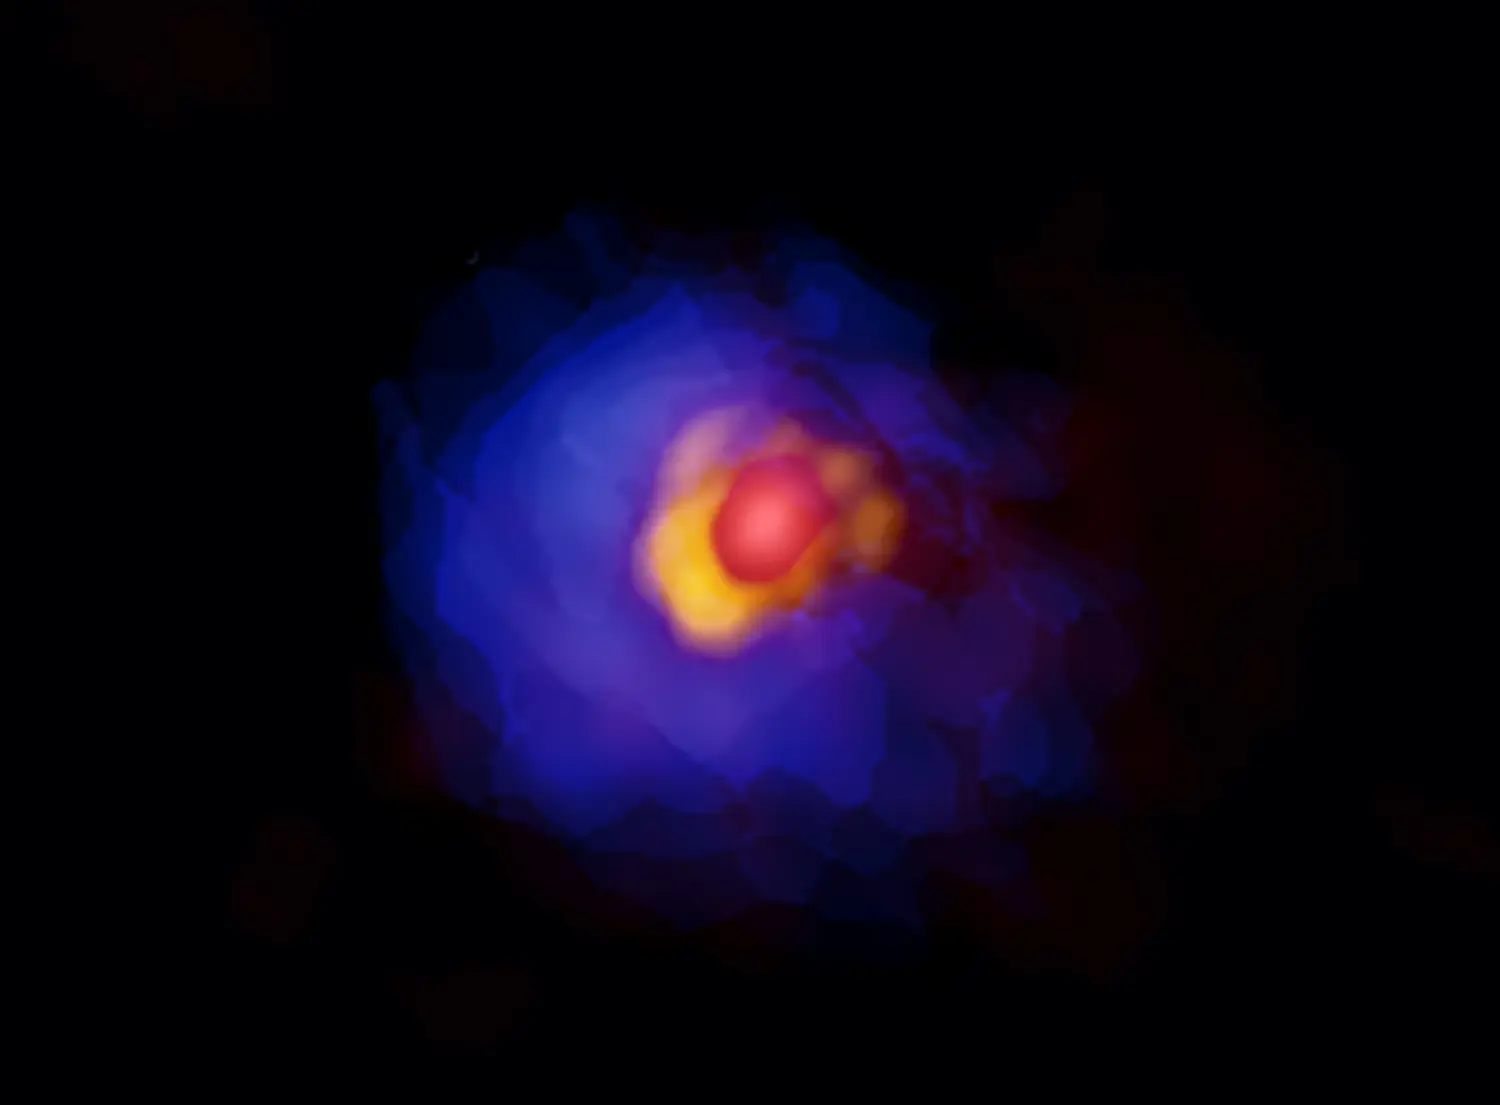

Massive Stars Grow Same Way as Light Stars

ALMA image of the massive protostar G353.273+0.641. Compact emission around the central protostar, disk, and gaseous envelope are shown in red, yellow, and blue. Asymmetry in the disk is clearly visible with the high-resolution ALMA observations.

Credit: ALMA (ESO/NAOJ/NRAO), Motogi et al